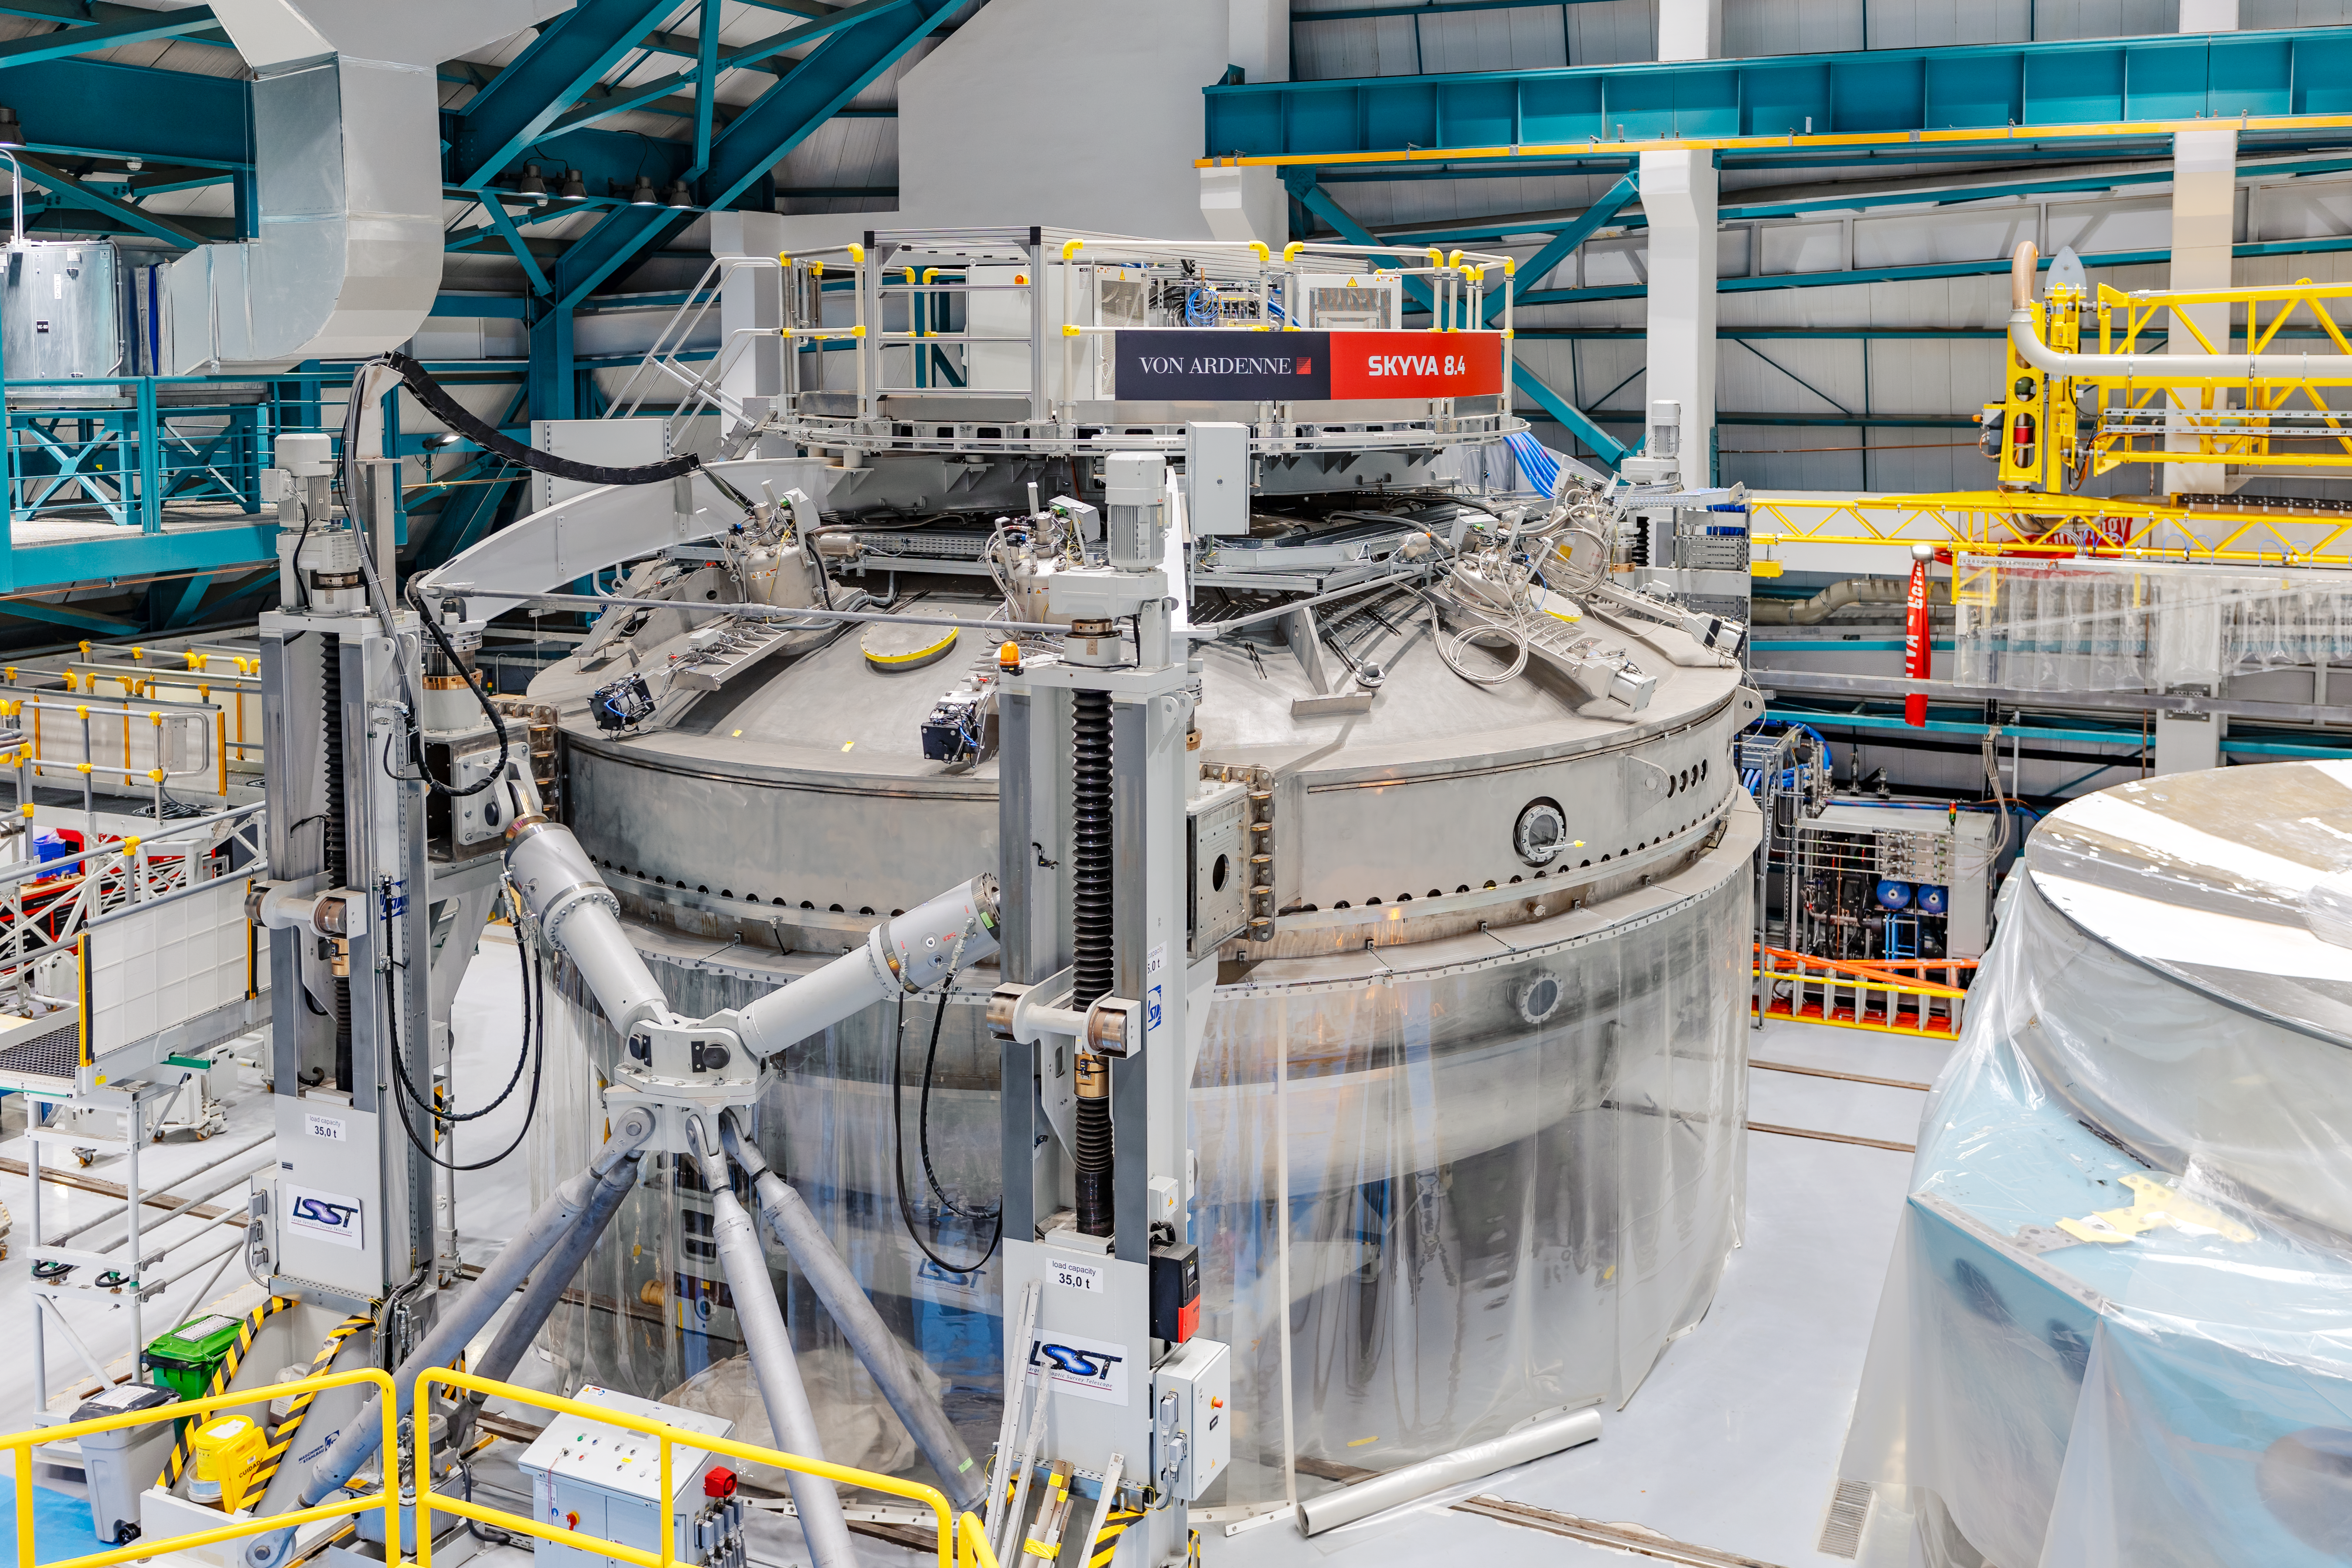

Rubin Observatory Coating Chamber

The coating chamber at Rubin Observatory's Service & Maintenance Floor (Level 3) on Cerro Pachón in Chile.

Credit: NOIRLab/AURA/NSF/ T. Slovinský